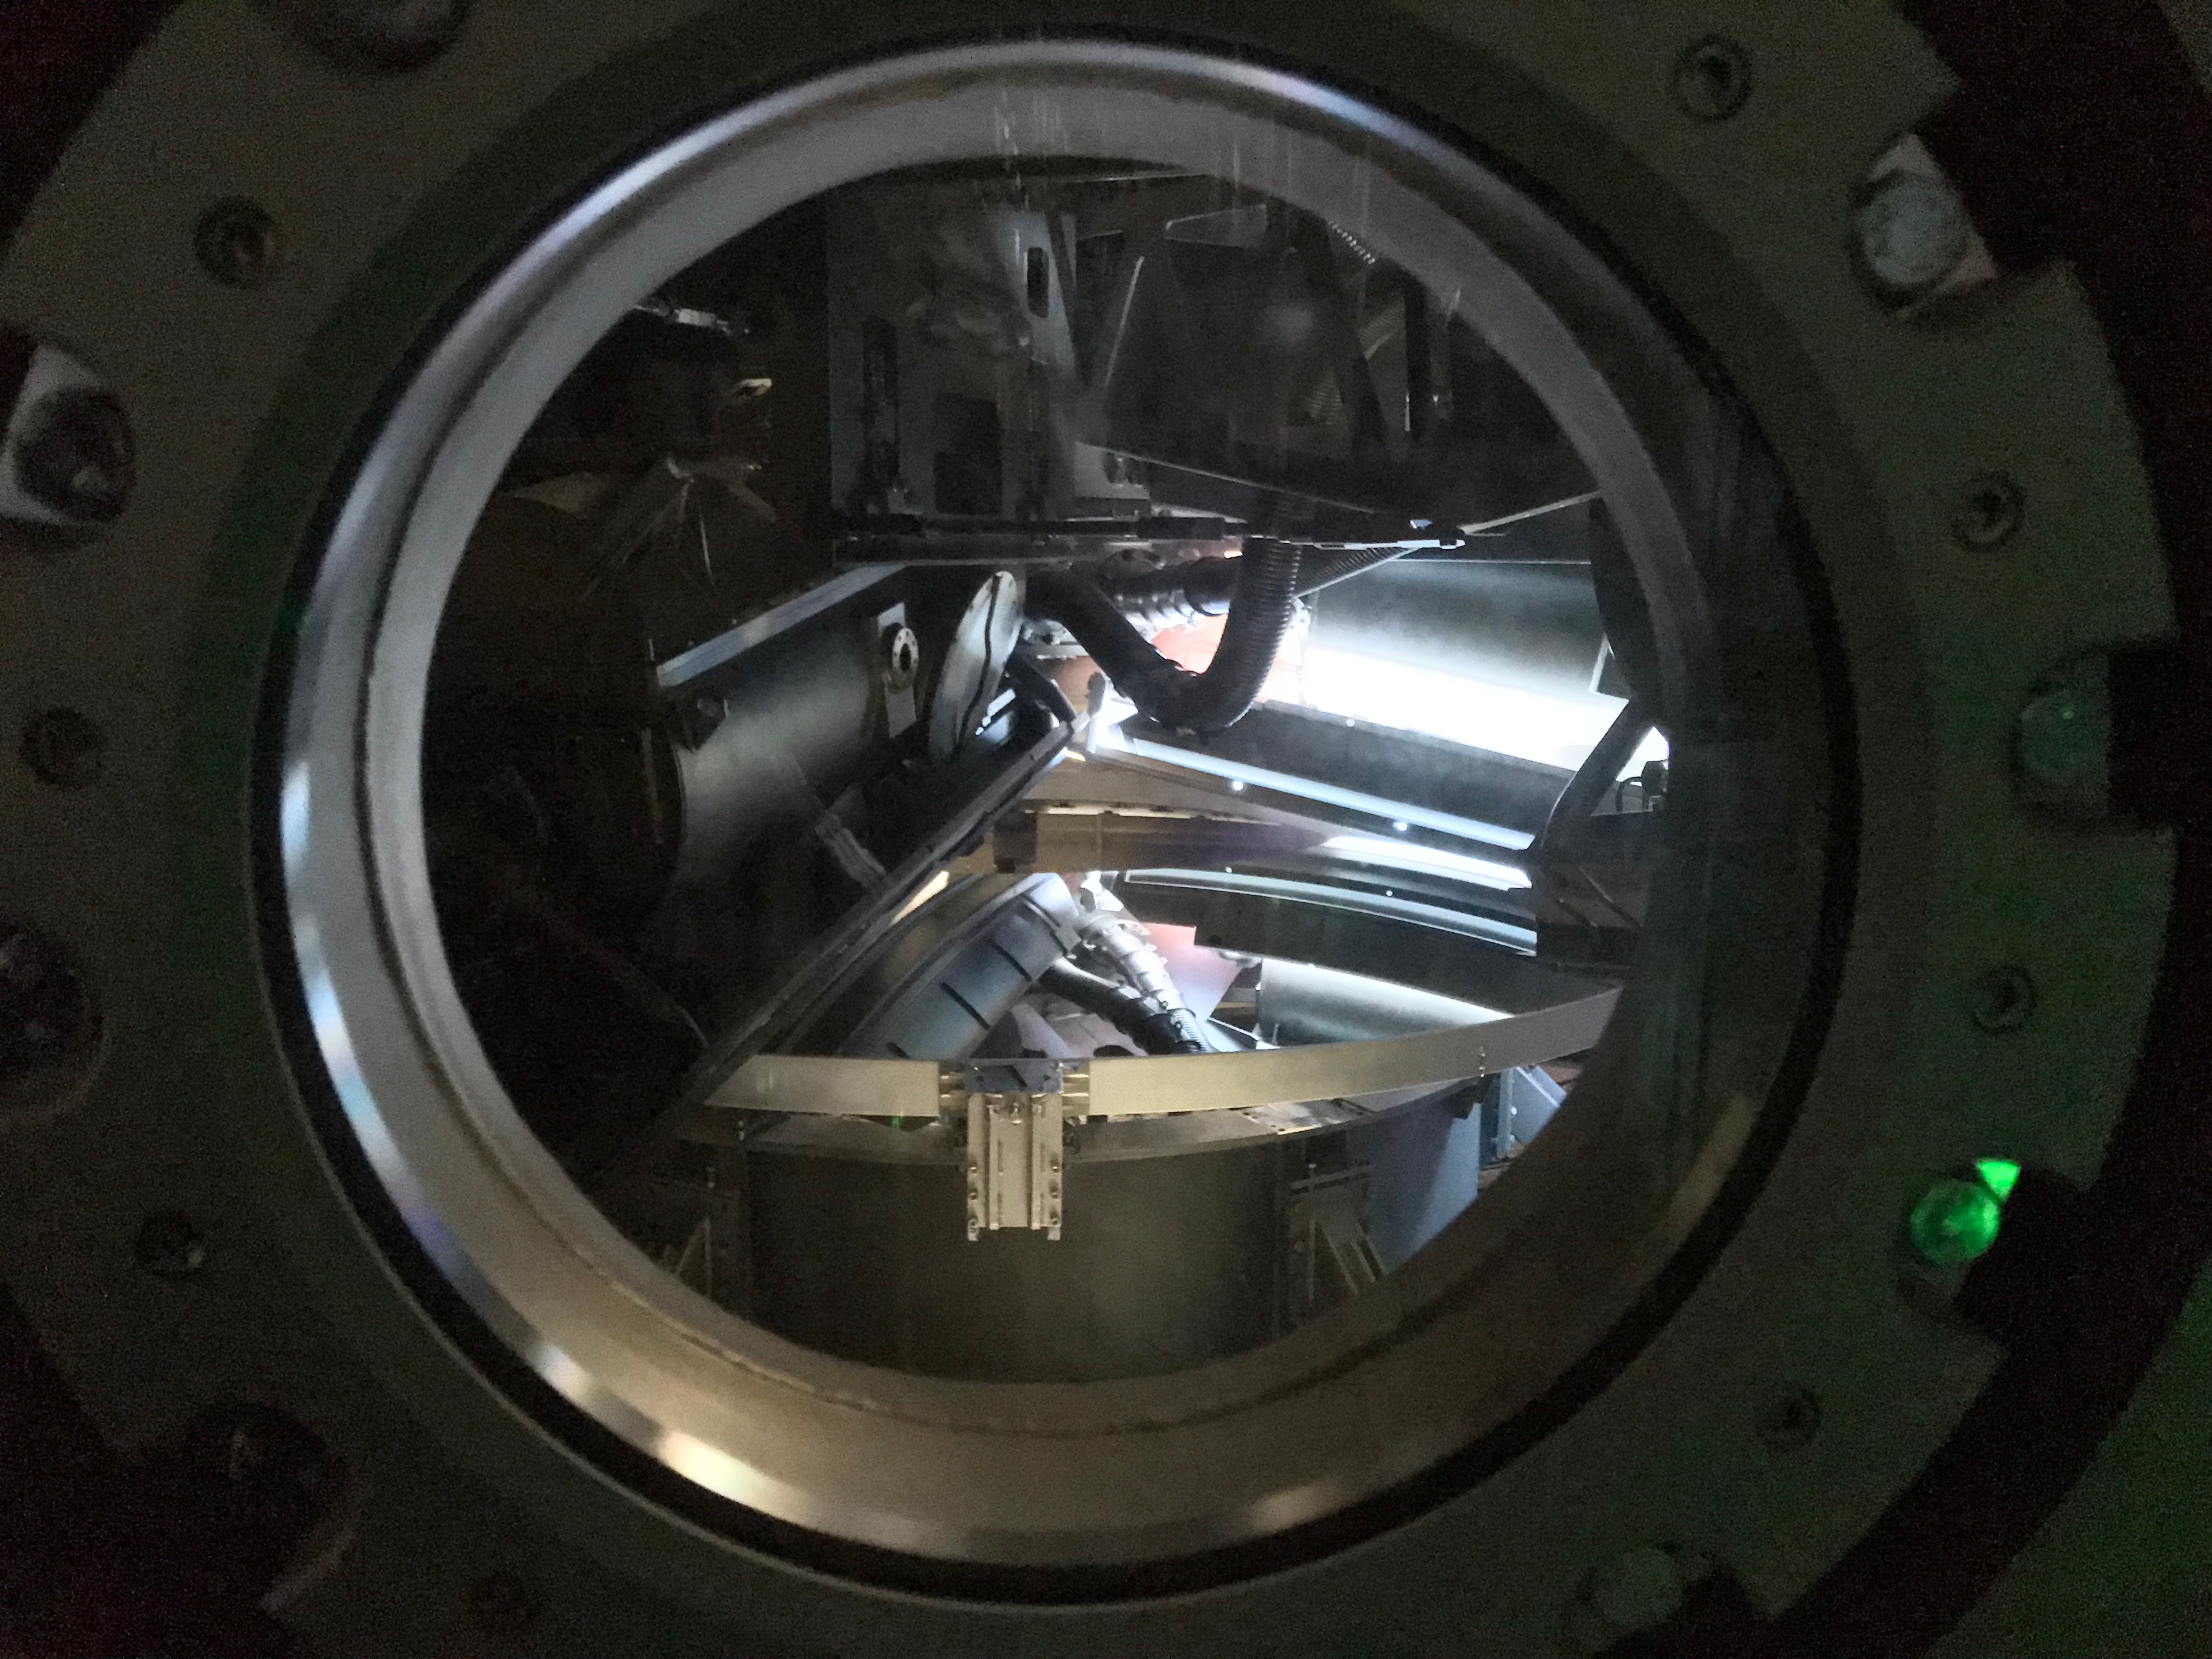

M2 Coating

The LSST Secondary Mirror (M2) was successfully coated with a silver reflective coating at the LSST summit facility building on Cerro Pachón on July 16, 2019.

Credit: Rubin Observatory/NSF/AURA